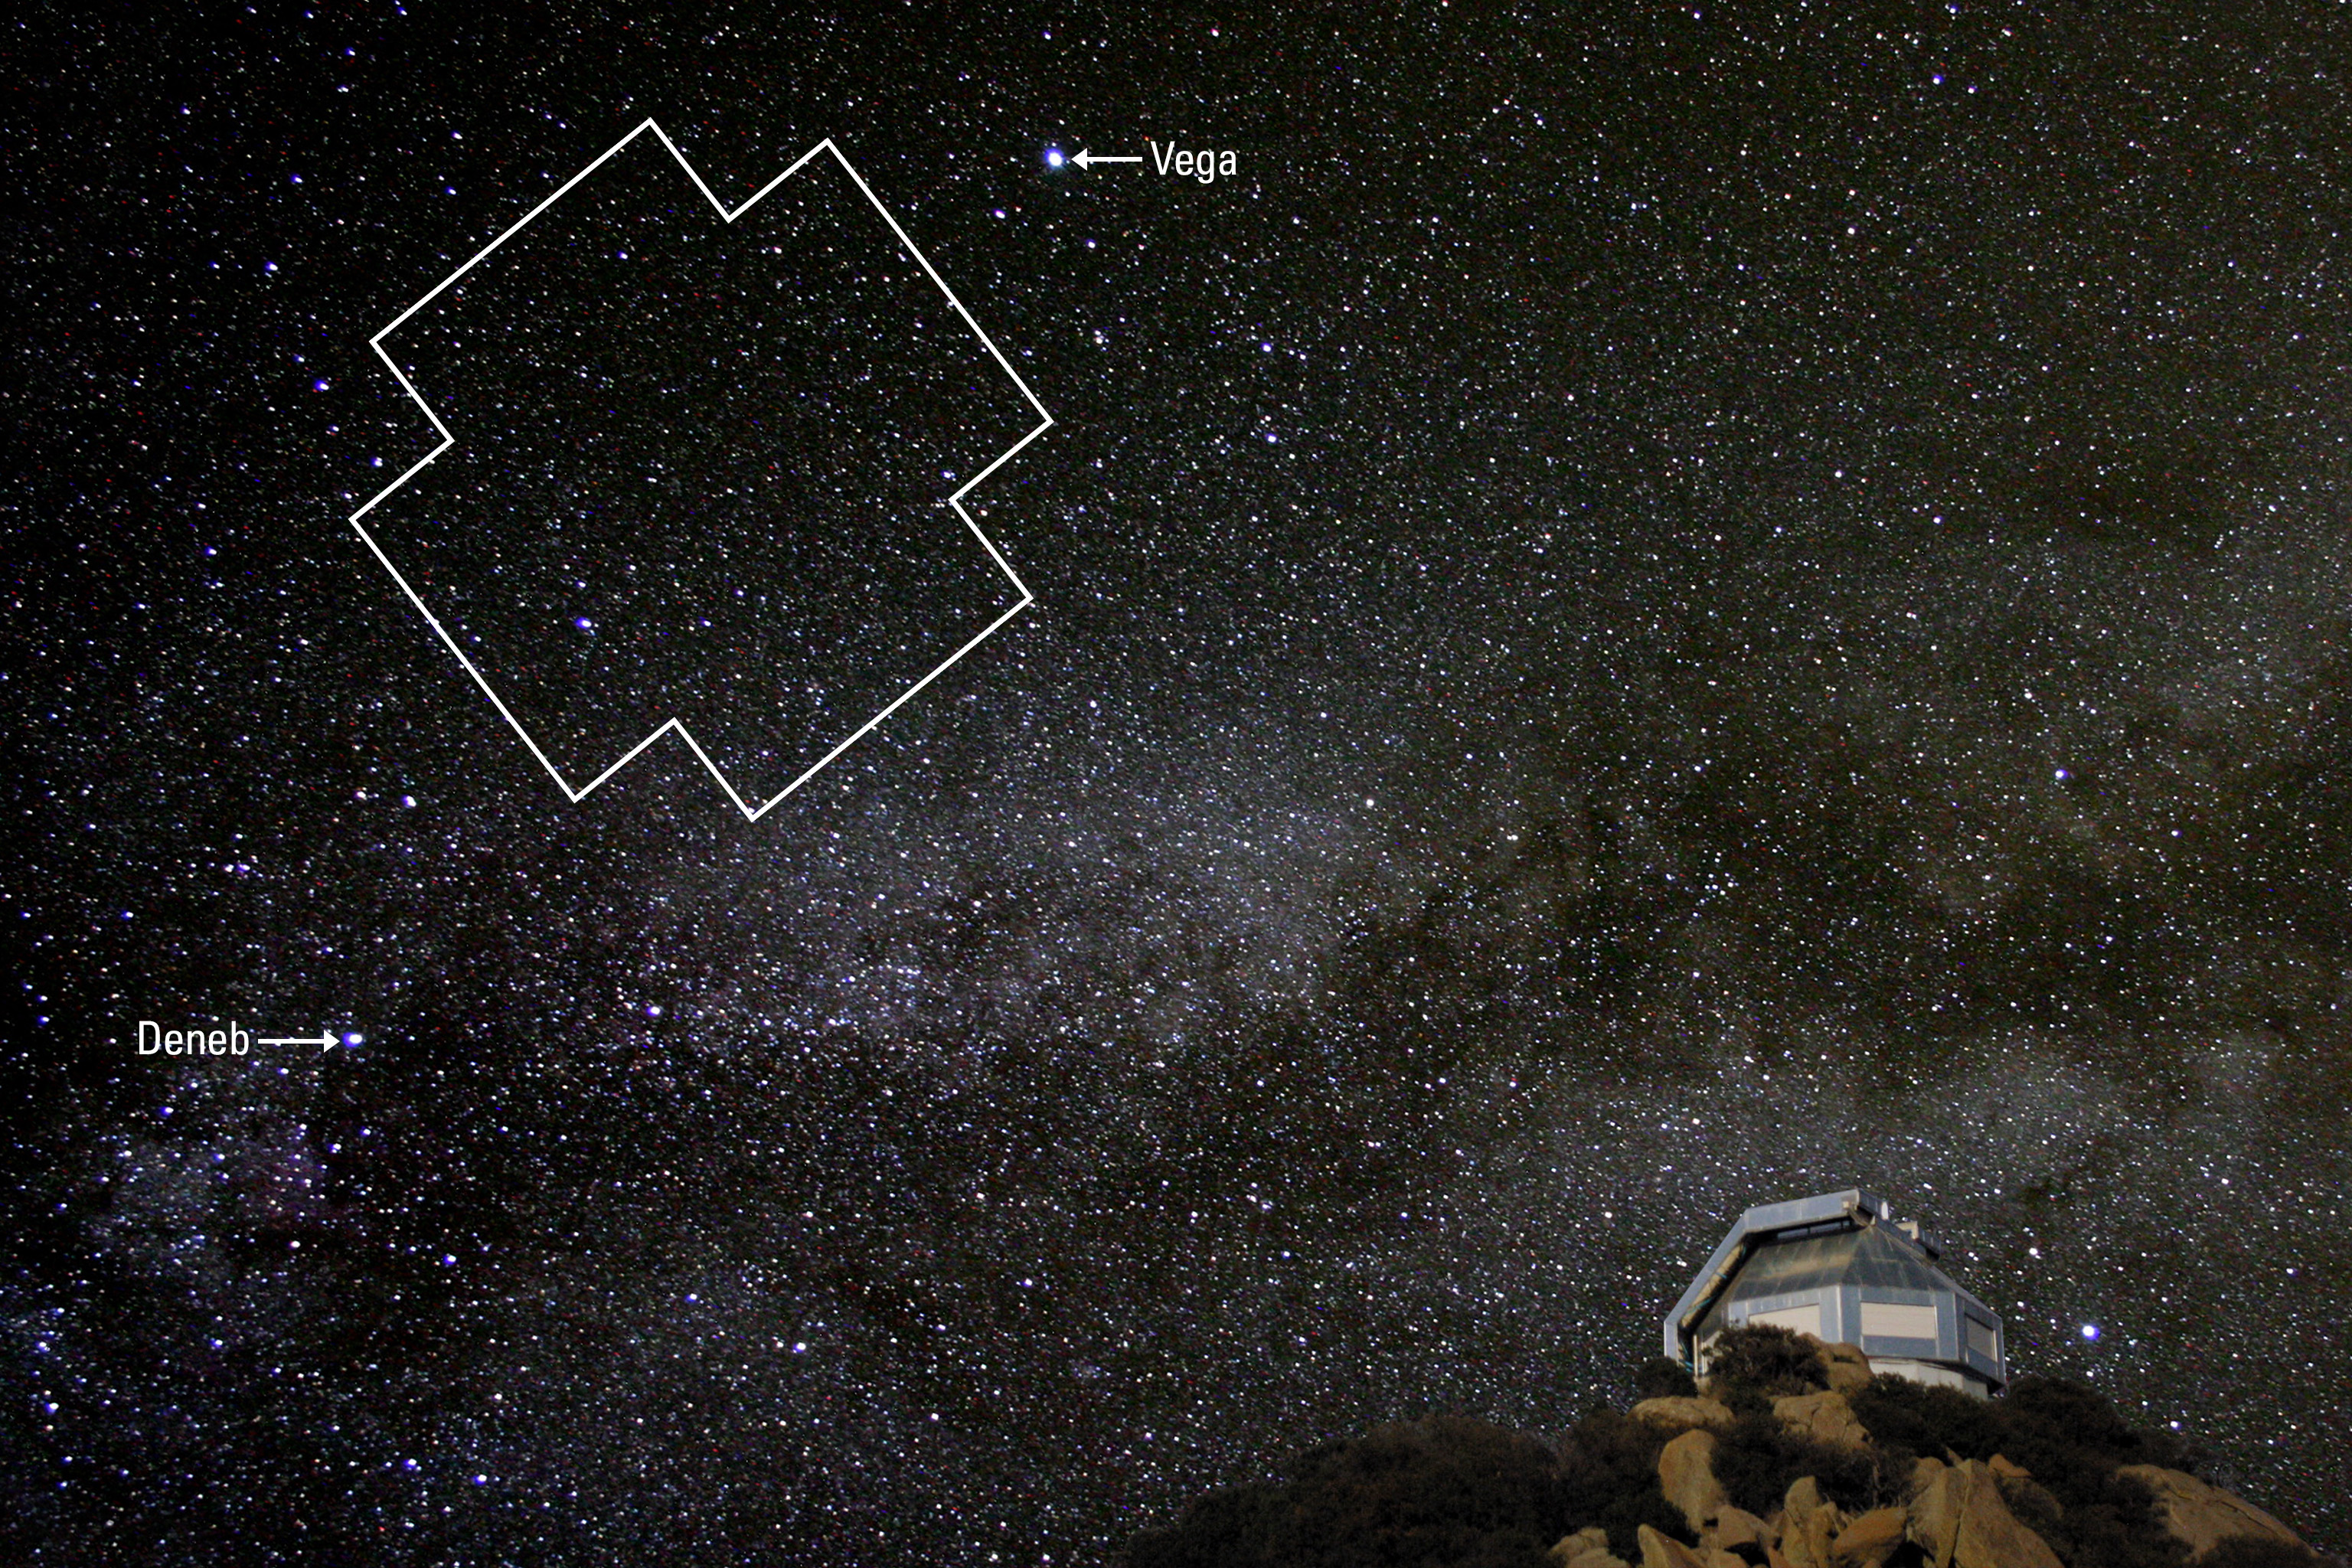

Half of all Exoplanet Host Stars are Binaries

The Kepler field of view, located between two bright stars in the summer triangle, rising over the WIYN telescope in southern Arizona.

Credit: NOIRLab